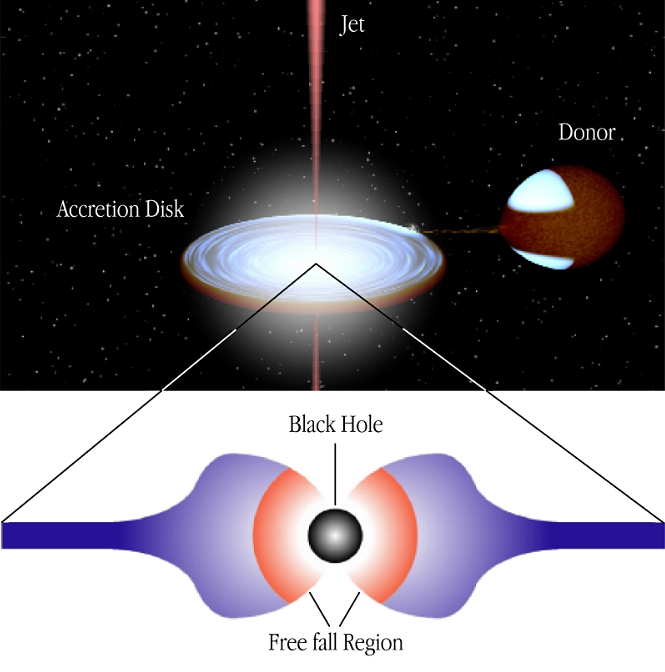

Schematic drawing of the GRS 1915+105 binary system

The image shows an artist's impression of the binary stellar system GRS 1915+105 in which a heavy black hole is present. The distance between the donor star and the accreting black hole is about half the distance between the Earth and the Sun. The drawing illustrates how the donor star feeds the black hole via an accretion disk, and also the emergence of jets perpendicular to the disk. In the lower panel the blue colour denotes matter that spirals in the accretion disk, while in the orange region matter is freely falling radially into the black hole.

Technical information: Robert Hynes (University of Southampton, UK) provided software to produce the upper part of this image.

Credit: ESO